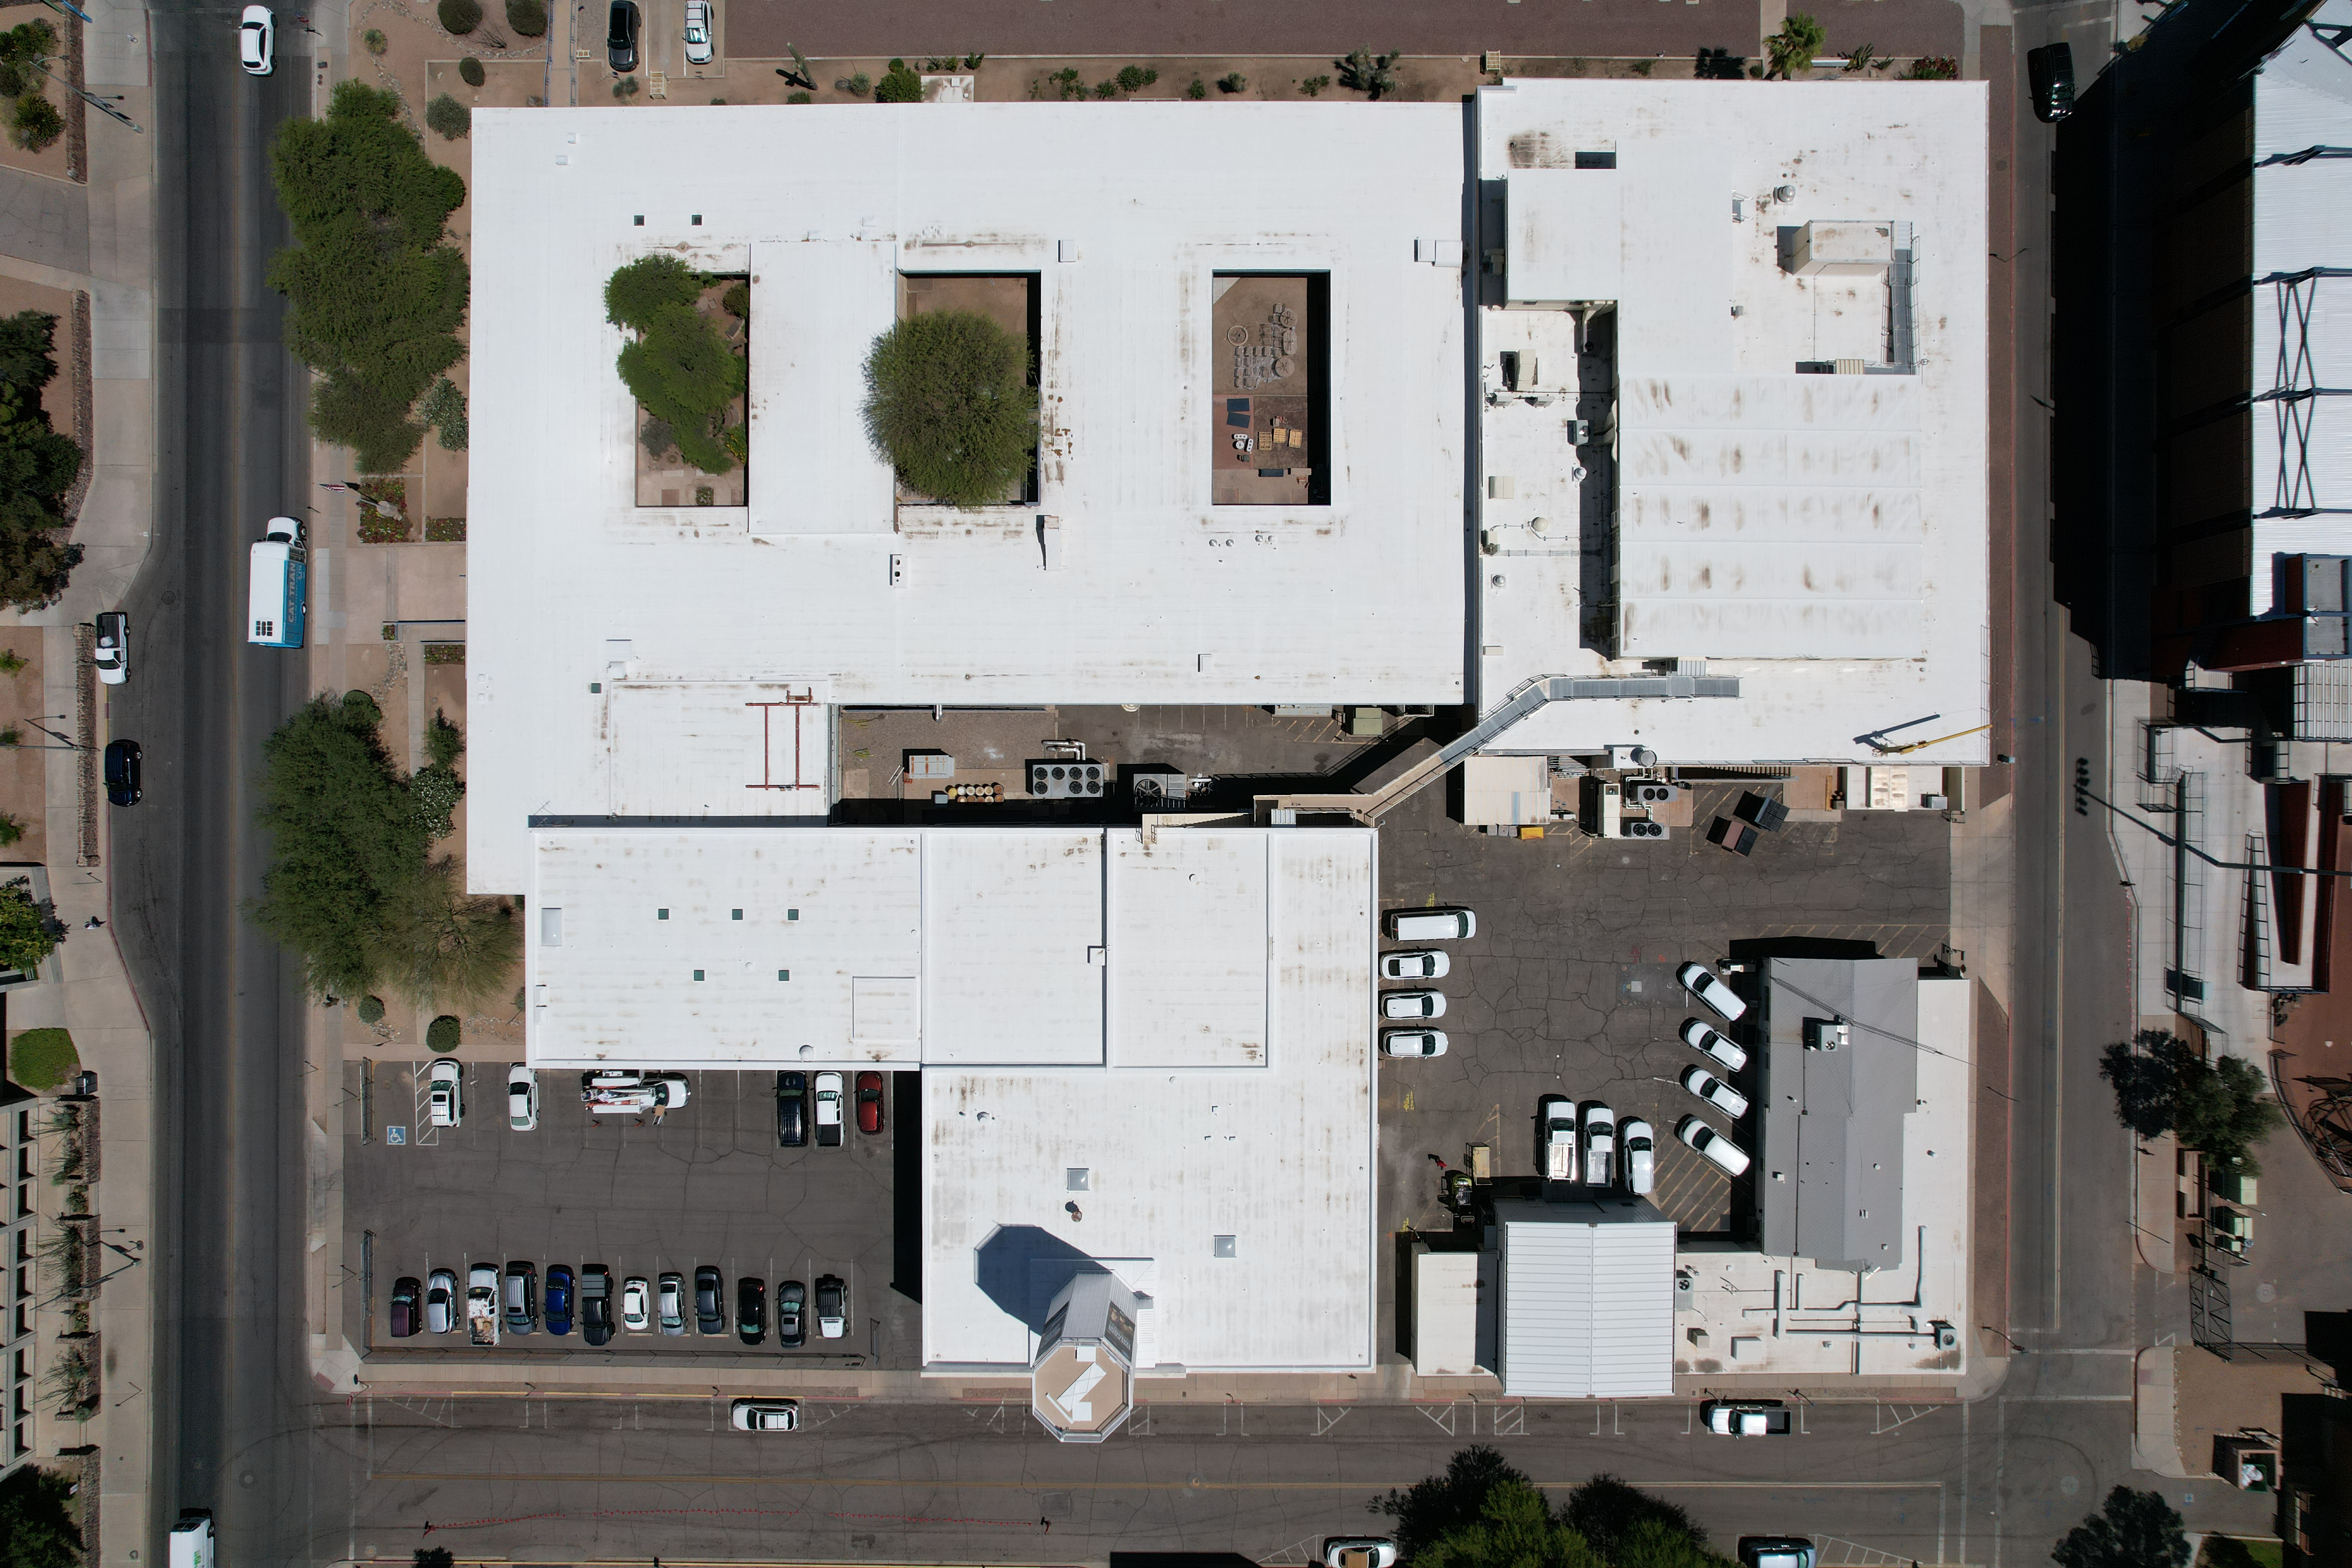

NOIRLab Tucson HQ Aerial

An aerial view of the NOIRLab Headquarters at 950 N Cherry Ave in Tucson, Arizona. The headquarters complex includes technical buildings and staff offices.

Credit: NOIRLab